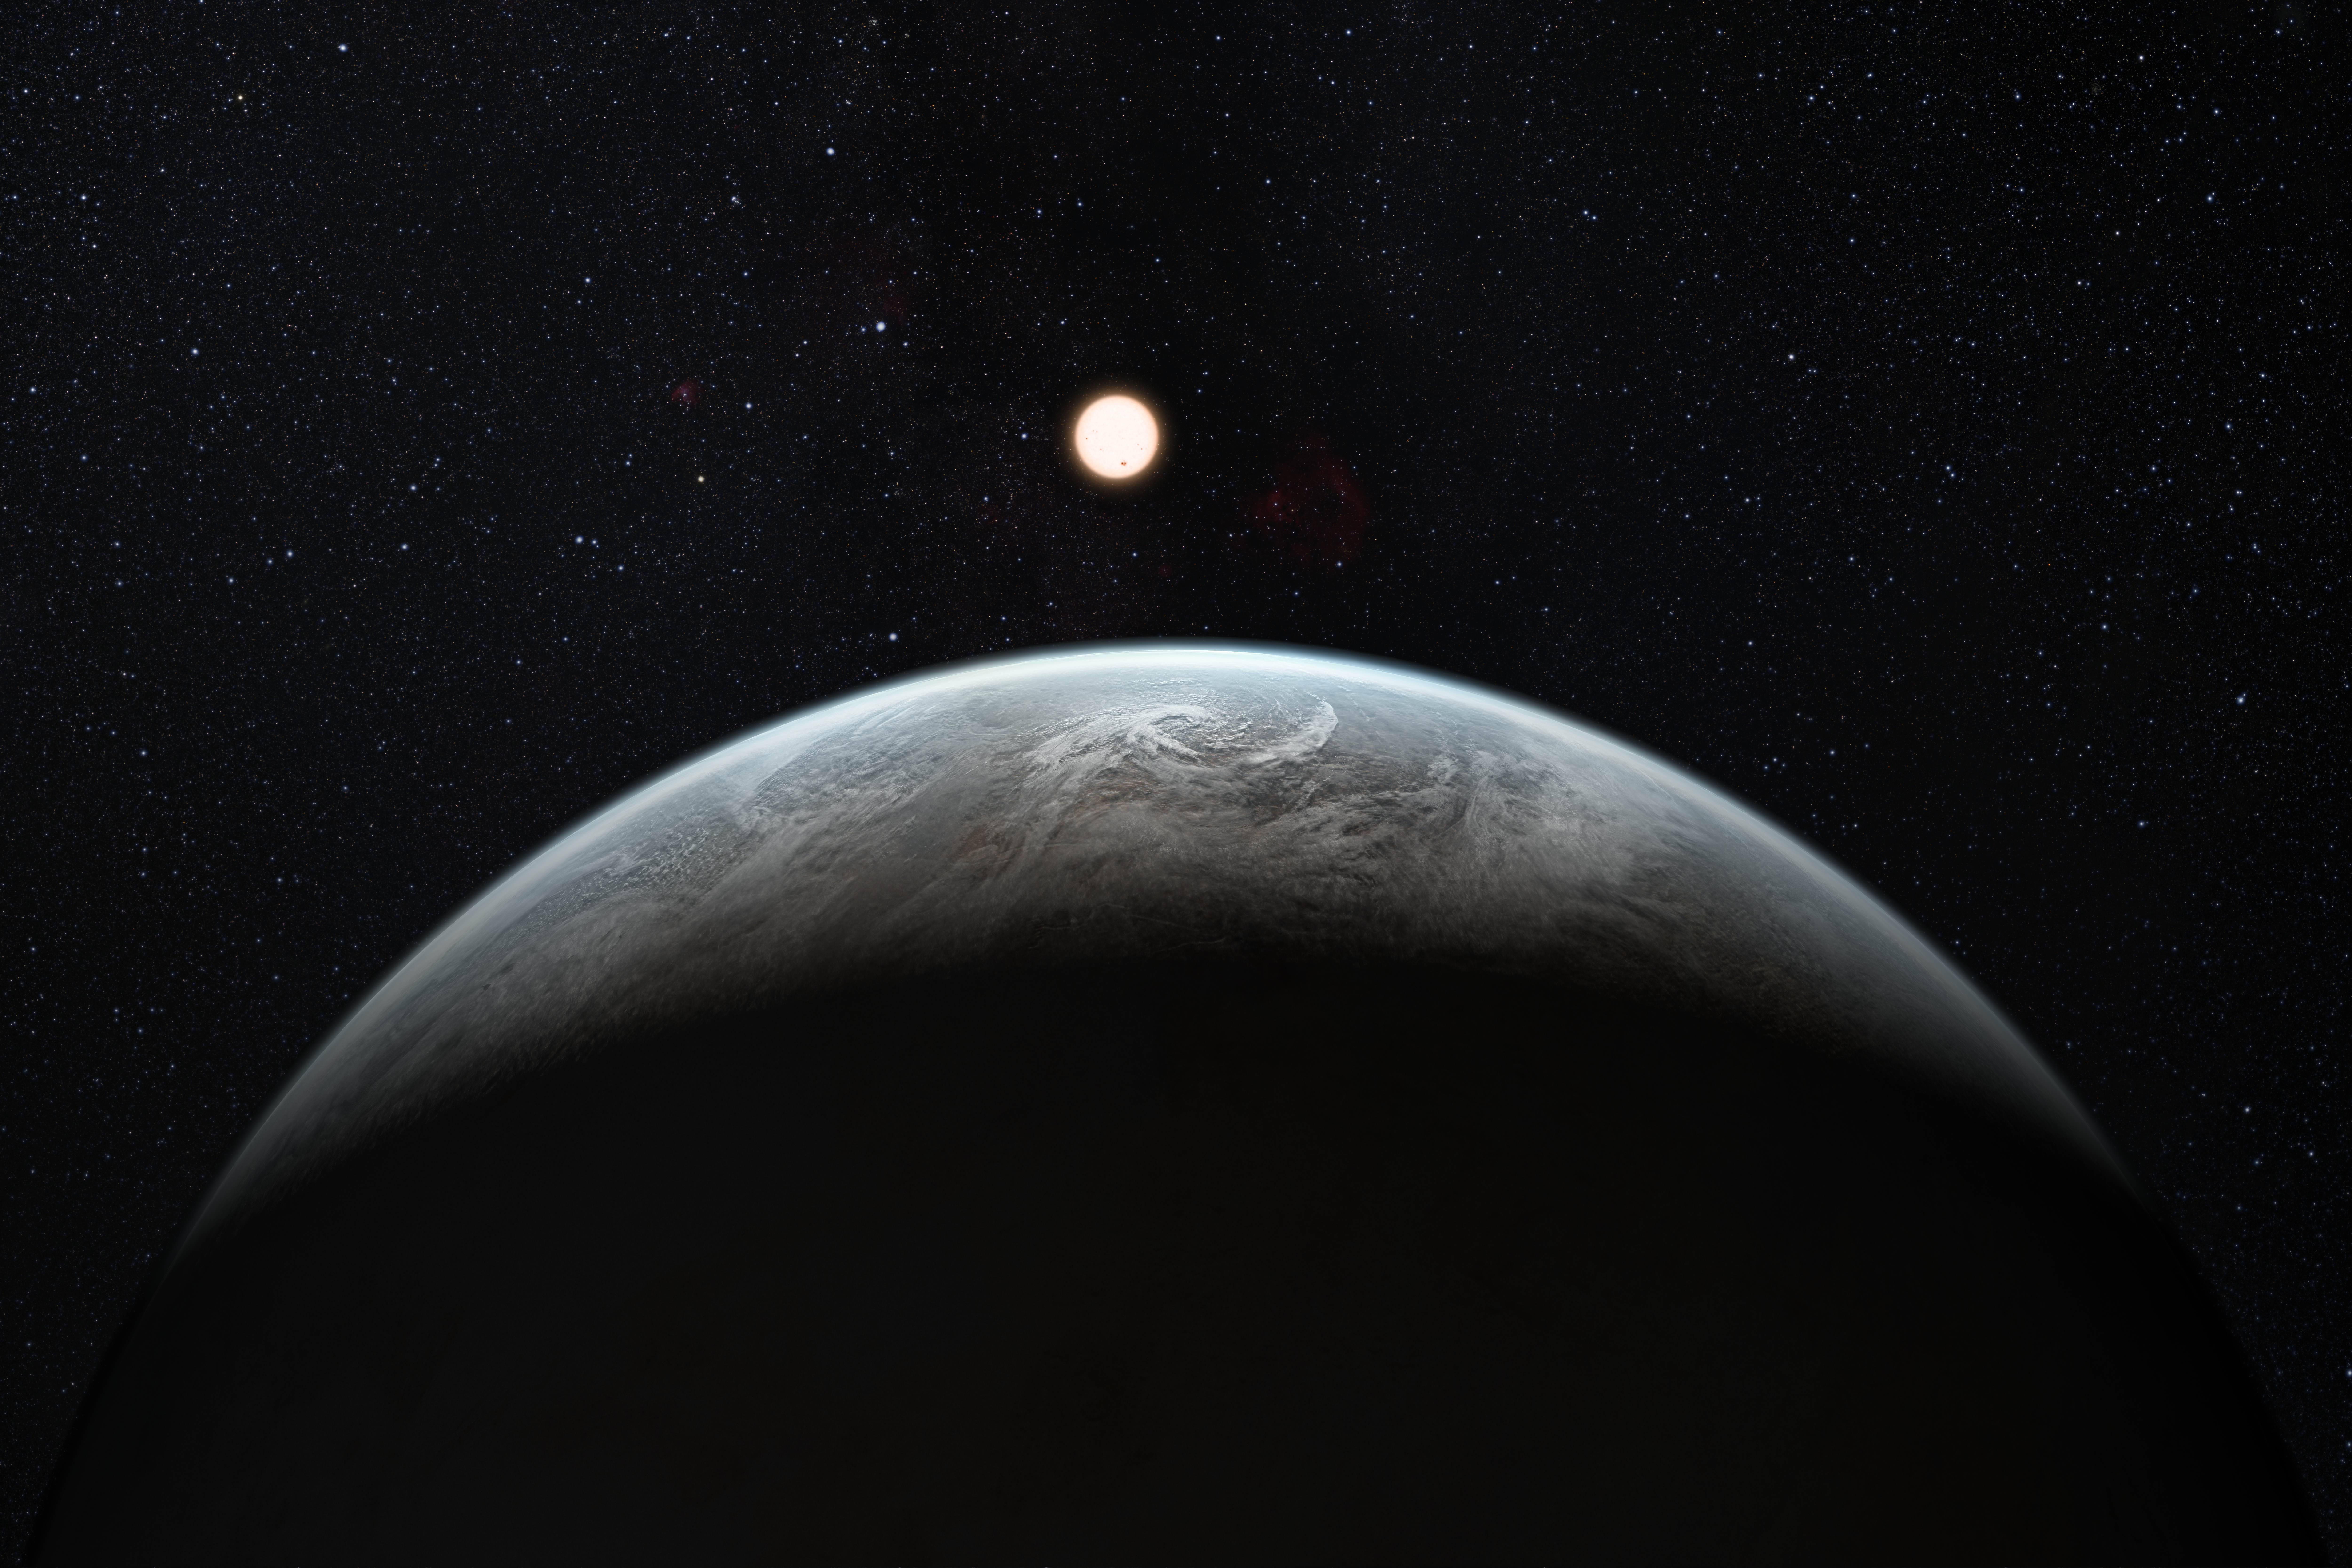

Artists’s impression of one of more than 50 new exoplanets found by HARPS: the rocky super-Earth HD 85512 b

This artist’s impression shows the planet orbiting the Sun-like star HD 85512 in the southern constellation of Vela (The Sail). This planet is one of sixteen super-Earths discovered by the HARPS instrument on the 3.6-metre telescope at ESO’s La Silla Observatory. This planet is about 3.6 times as massive as the Earth lis at the edge of the habitable zone around the star, where liquid water, and perhaps even life, could potentially exist.

Credit: ESO/M. Kornmesser